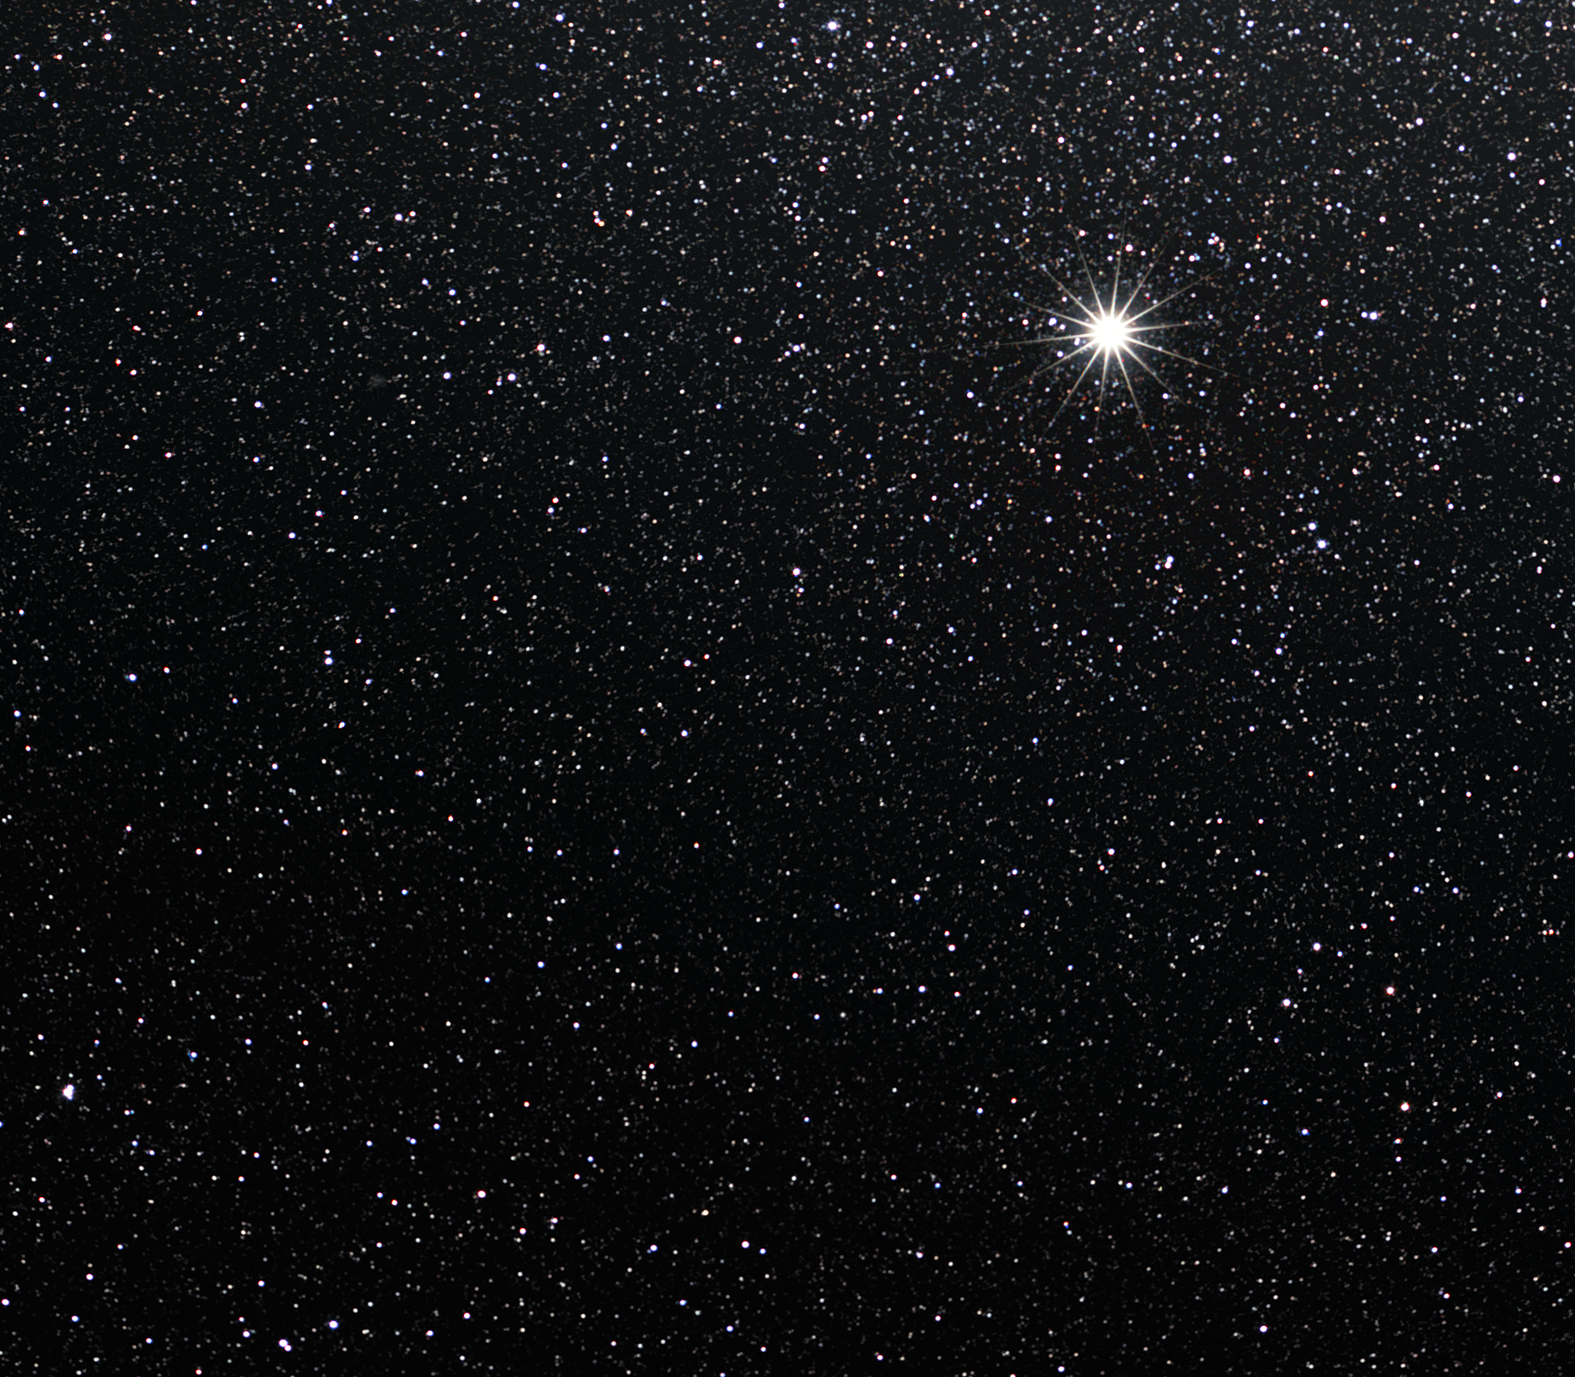

Jupiter

Jupiter is the largest planet in the Solar System and the fifth planet from the Sun. It is mostly composed of gas and, along with Saturn, Uranus and Neptune, is one of four gas giants in the Solar System.

When observed from Earth, Jupiter can appear as the third-brightest object in the night sky, after the Moon and Venus. Notable for its colourful wind-carved belts, this colossal planet is two-and-a-half times more massive than all the other planets combined, justifying the inspiration for its name, Jupiter, the king of the gods in Roman mythology. Compared to our Earth, its diameter is about 12 times larger.

Unlike the Earth, Jupiter is chiefly made up of hydrogen and helium gas that enters into a liquid state toward the planet’s centre. Deep inside this peculiar world is a solid rocky core about the size of Earth. The most prominent feature on Jupiter’s surface is the Great Red Spot, a huge storm that has raged for the past 300 years, covering an area about two times greater than the Earth. These features change and evolve with time: some spots appear and then vanish; whirlpools can be visible for a few years, before dissolving. Also, sometimes transient phenomena can be observed for a few weeks, such as the scars left by the fragments of Comet Shoemaker-Levy 9 in 1994, or very recently by a unknown asteroid or comet.

Astronomers have so far spotted over 60 moons orbiting Jupiter. The four largest moons — Ganymede, Io, Europa and Callisto — have been nicknamed the Galilean moons in honour of Galileo Galilei, the famous Italian astronomer who first observed them on 7 January 1610 through a homemade telescope. That discovery eventually revolutionised astronomy by challenging the old geocentric view of the world, as it was the first time an object was seen orbiting another planet.

The Pioneer and Voyager spacecraft passed close to Jupiter during their survey missions of the outer Solar System back in the 1970s, and the Galileo orbiter arrived at the planet in 1995. The most recent visit was paid by the New Horizons spacecraft during its flyby in 2007, when it used Jupiter’s gravity to accelerate on its way to Pluto.

Credit: ESO/S. Brunier